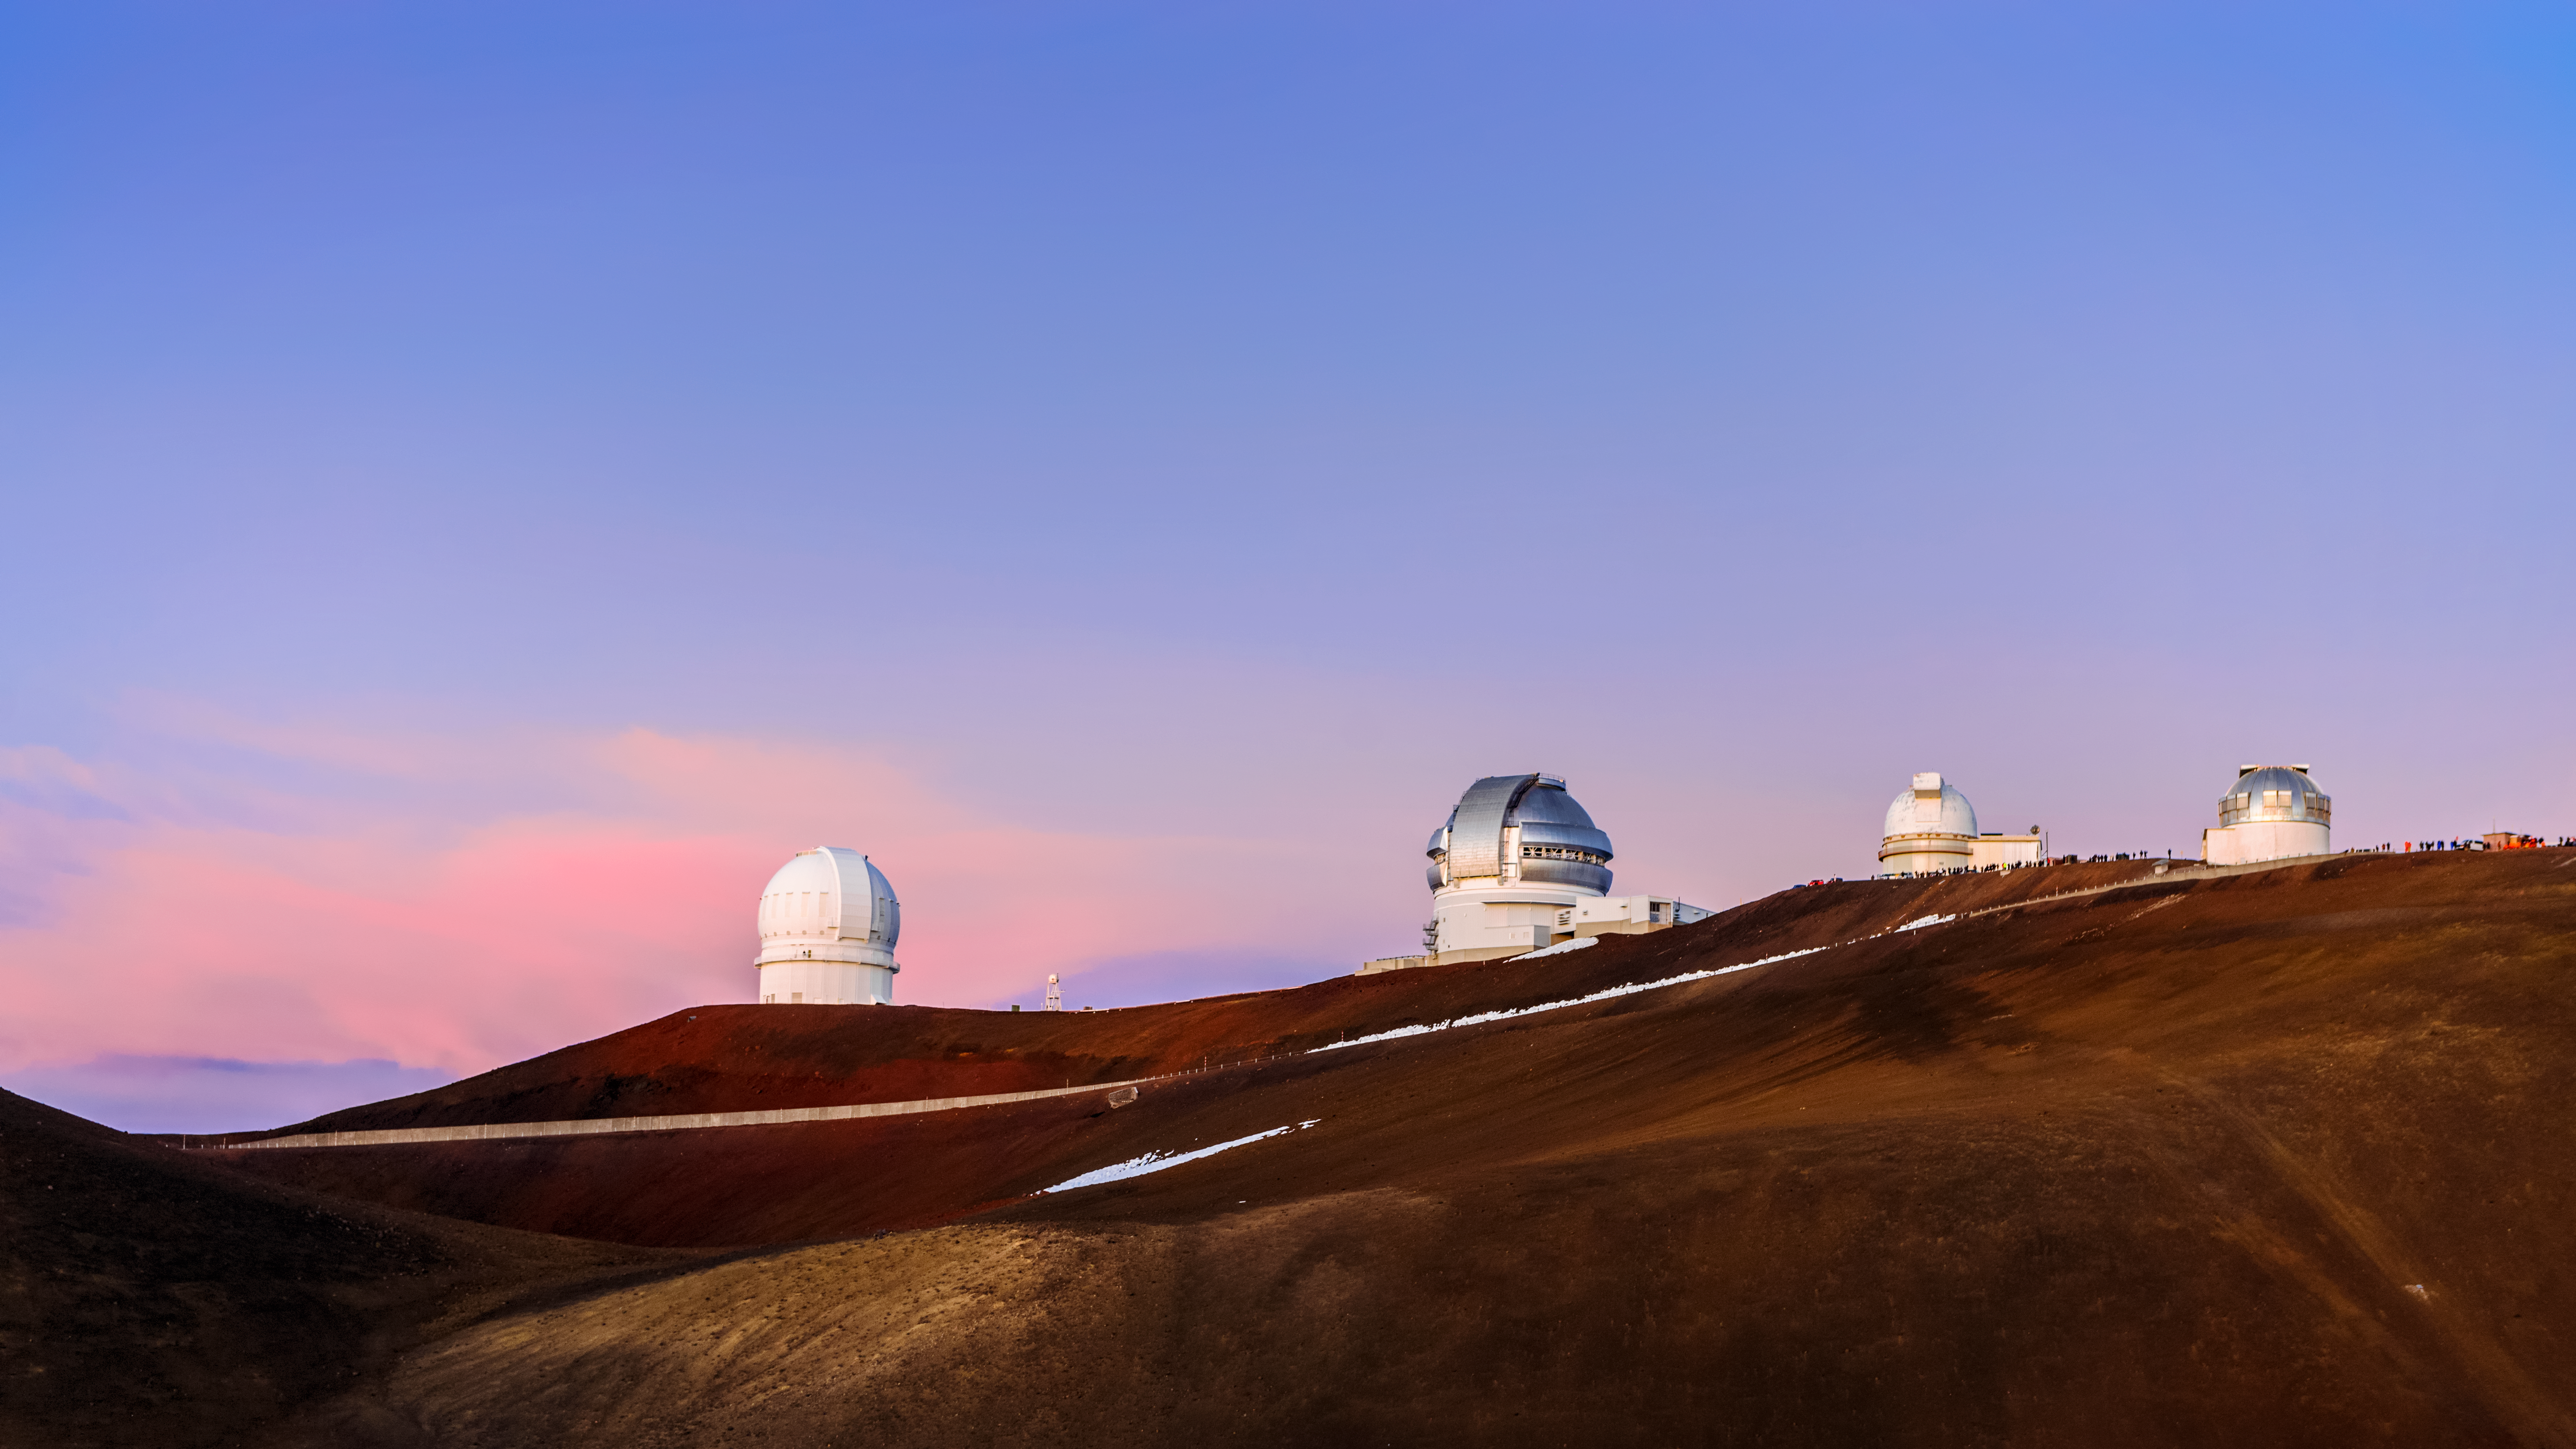

Gemini North and Its Roommates

Gemini North, one the telescopes of the International Gemini Observatory, is pictured against a pastel sky along with three fellow telescopes near the summit of Maunakea in Hawai‘i. Gemini Observatory, which is operated by NSF NOIRLab, consists of twin telescopes, one in each of two of the world’s best sites for ground-based astronomy: Gemini North atop Maunakea in Hawai‘i and Gemini South on Cerro Pachón in Chile. The pristine observing conditions at Maunakea mean that Gemini North shares its site with more than a dozen other telescopes. This image shows the silver-clad dome of Gemini North flanked by the Canada-France-Hawaii Telescope and the University of Hawaii 2.2-meter telescope.

It can be difficult to grasp the scale of large astronomical observatories, especially against the rugged backdrop of Manuakea’s summit area. If you look closely at the right hand side of this image you can spot the tiny figures of visitors arrayed along the ridge, showing just how large Gemini North and the other observatories really are!

Credit: International Gemini Observatory/NOIRLab/NSF/AURA/J. Chu